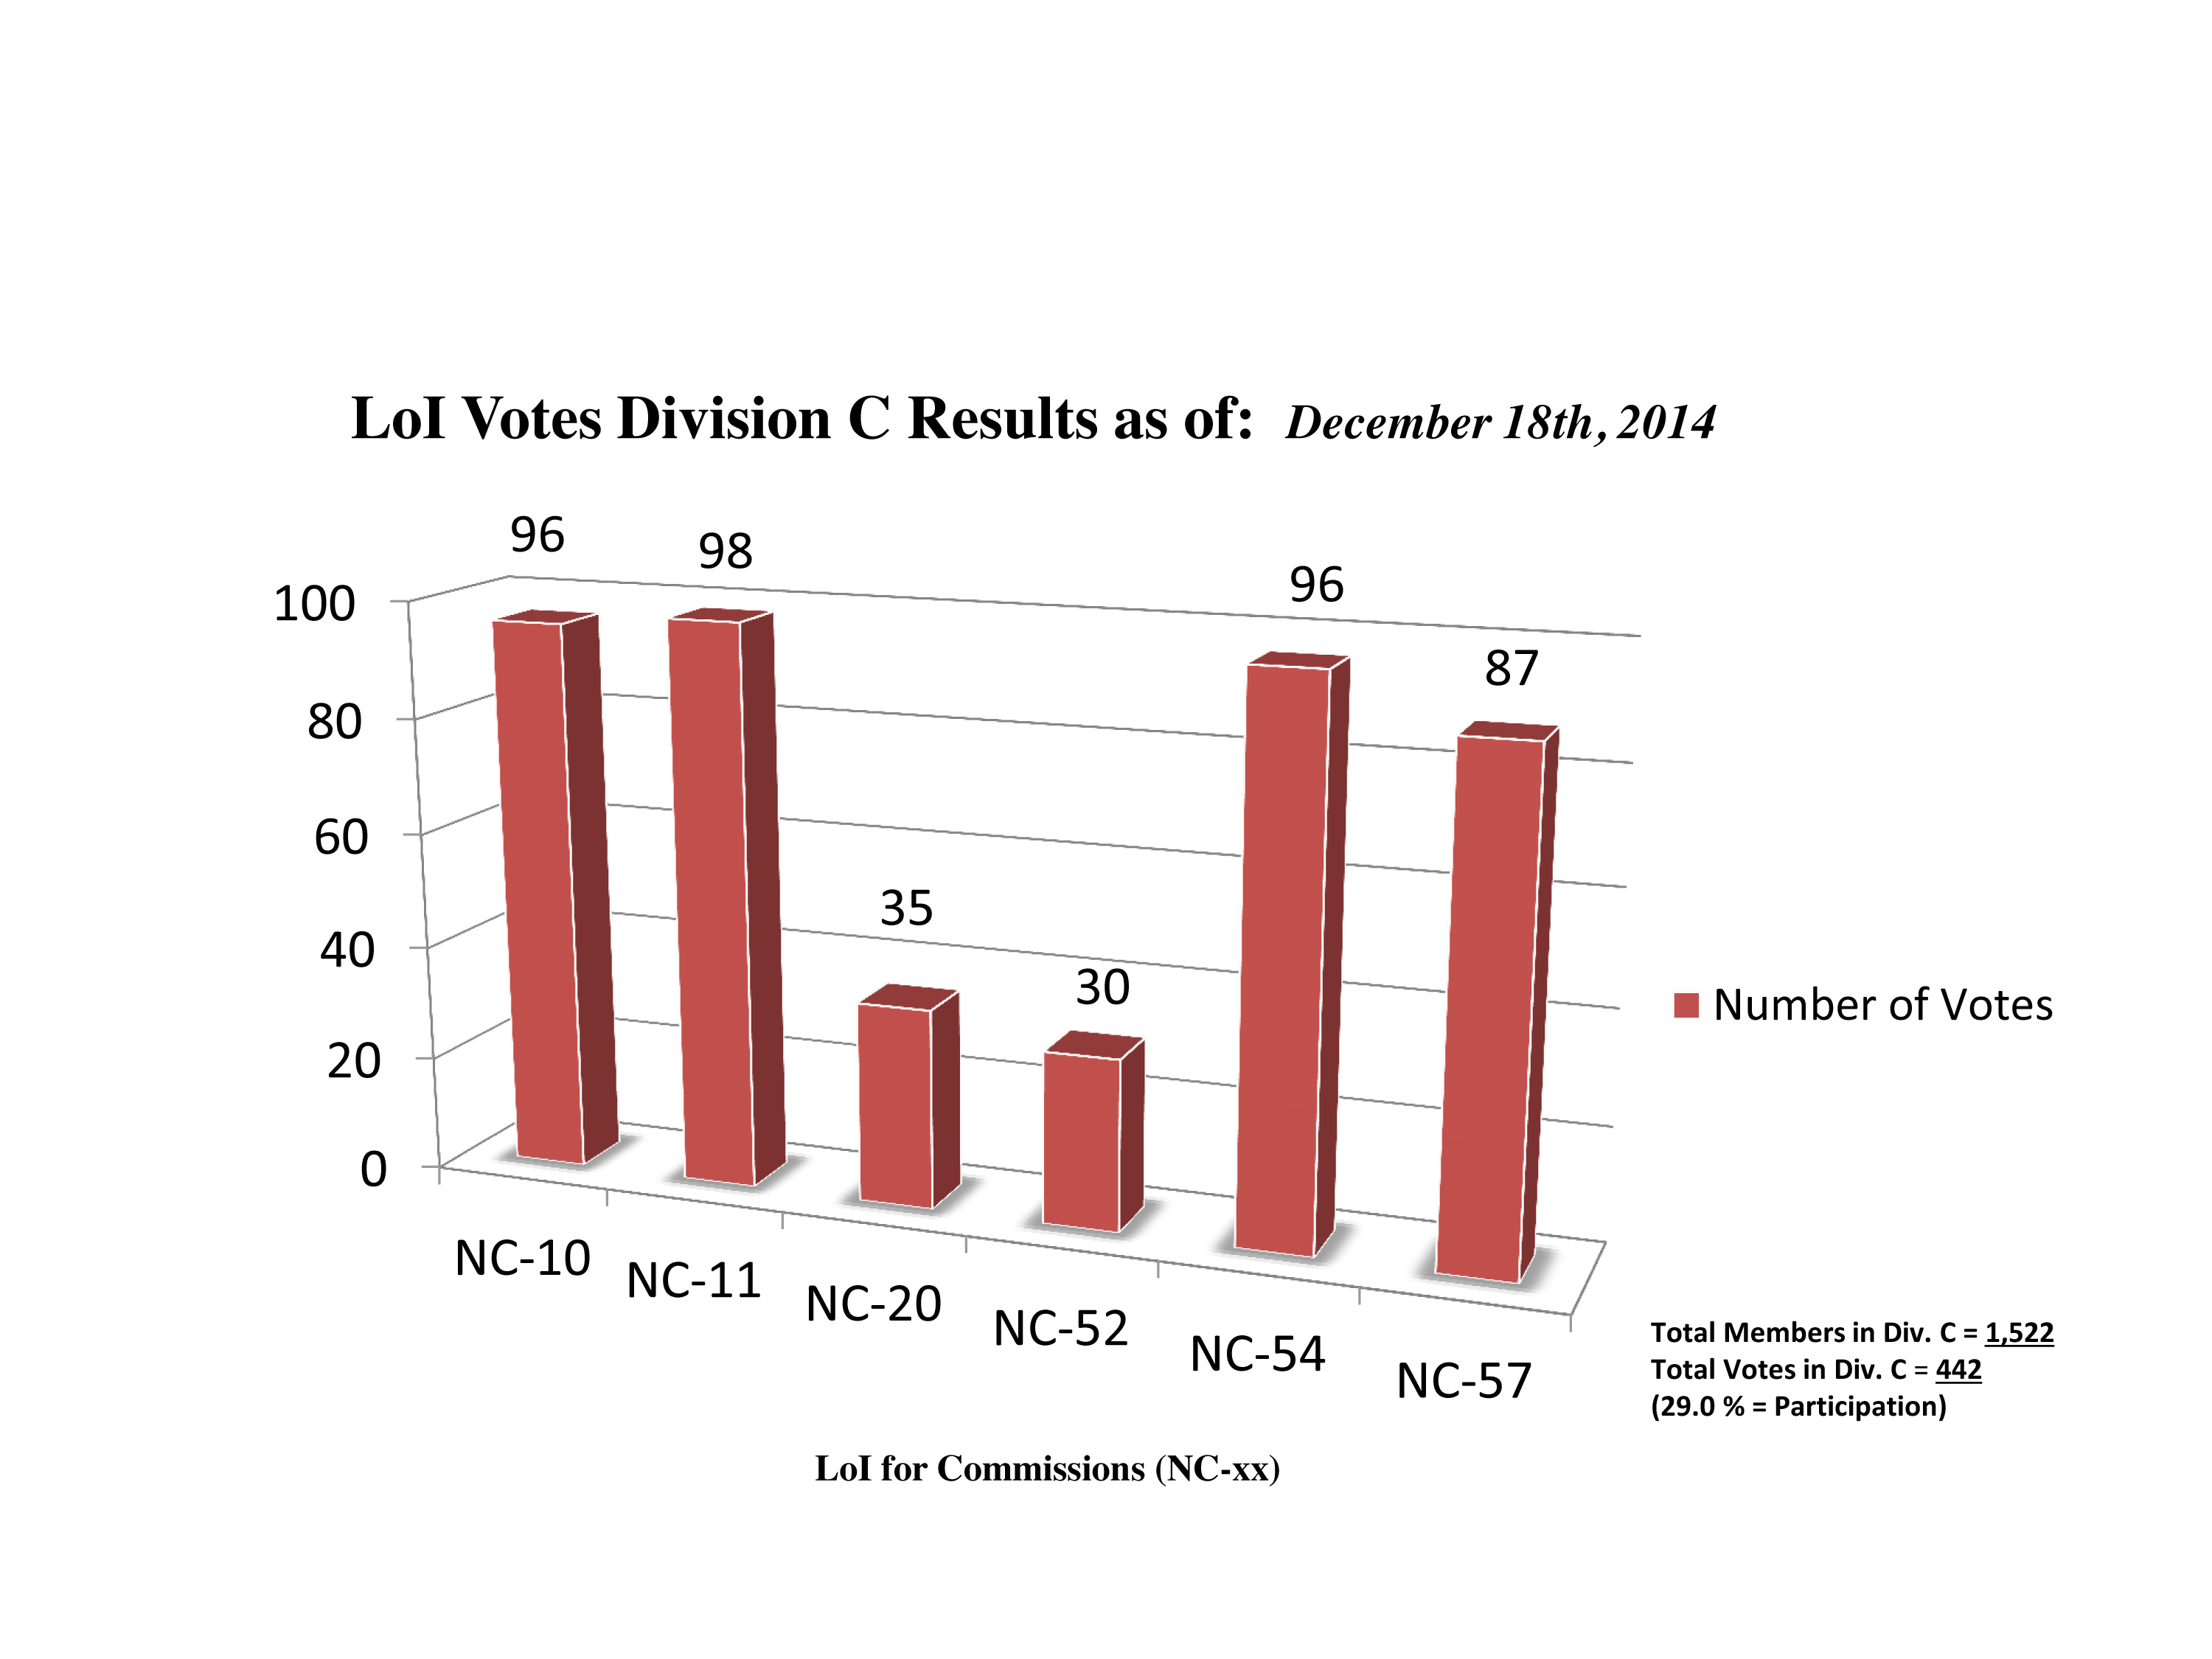

Division C Commission Reform votes (intermediate results)

The graph presents the intermediate results sorted by Division. Proposed Commissions may appear in more than one Division, if the proposers have requested the Cross-Division status. Only the Primary Division has been taken into account for the Inter-Division status. The final results will be presented in January 2015.

Division C: Education, Outreach & Heritage
NC-10: Computational Astrophysics
NC-11: Astronomy Education & Development
NC-20: Astronomical Heritage
NC-52: Astronomical Discoveries & Alerts
NC-54: Communicating Astronomy
NC-57: History of Astronomy

Credit: IAU